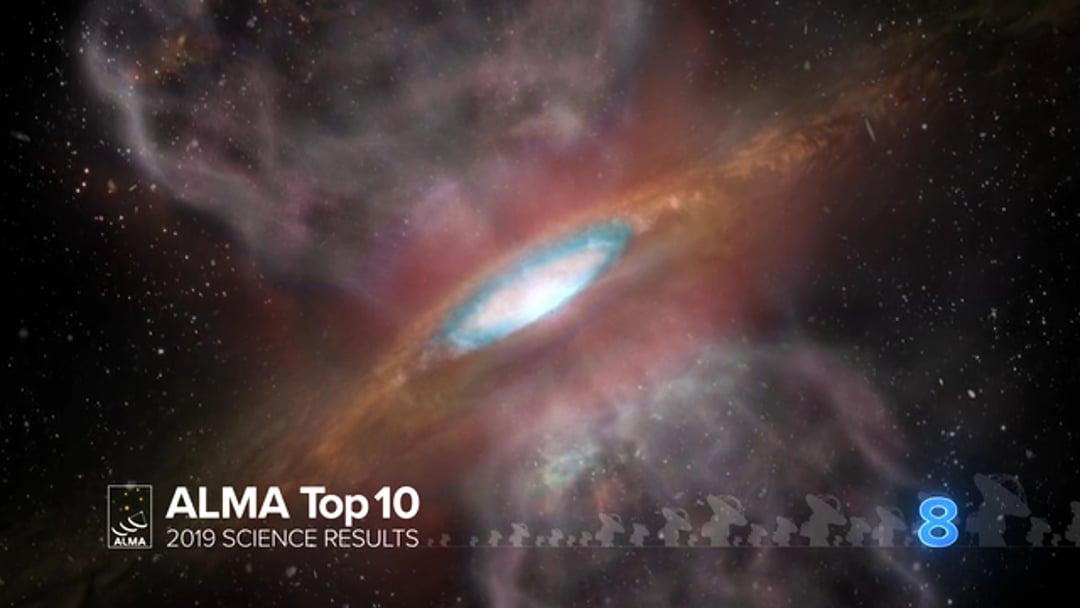

08 – ALMA Top 10: A Quintillion Tons of Table Salt is Found Orbiting a Young Star

New ALMA Observatory observations show there is ordinary table salt in a not-so-ordinary location: 1,500 light-years from Earth in the disk surrounding a massive young star. Though salts have been found in the atmospheres of old, dying stars, this is the first time they have been seen around young stars in stellar nurseries. The detection of this salt-encrusted disk may help astronomers study the chemistry of star formation as well as identify other similar protostars hidden inside dense cocoons of dust and gas.

Credit: NRAO/AUI/NSF